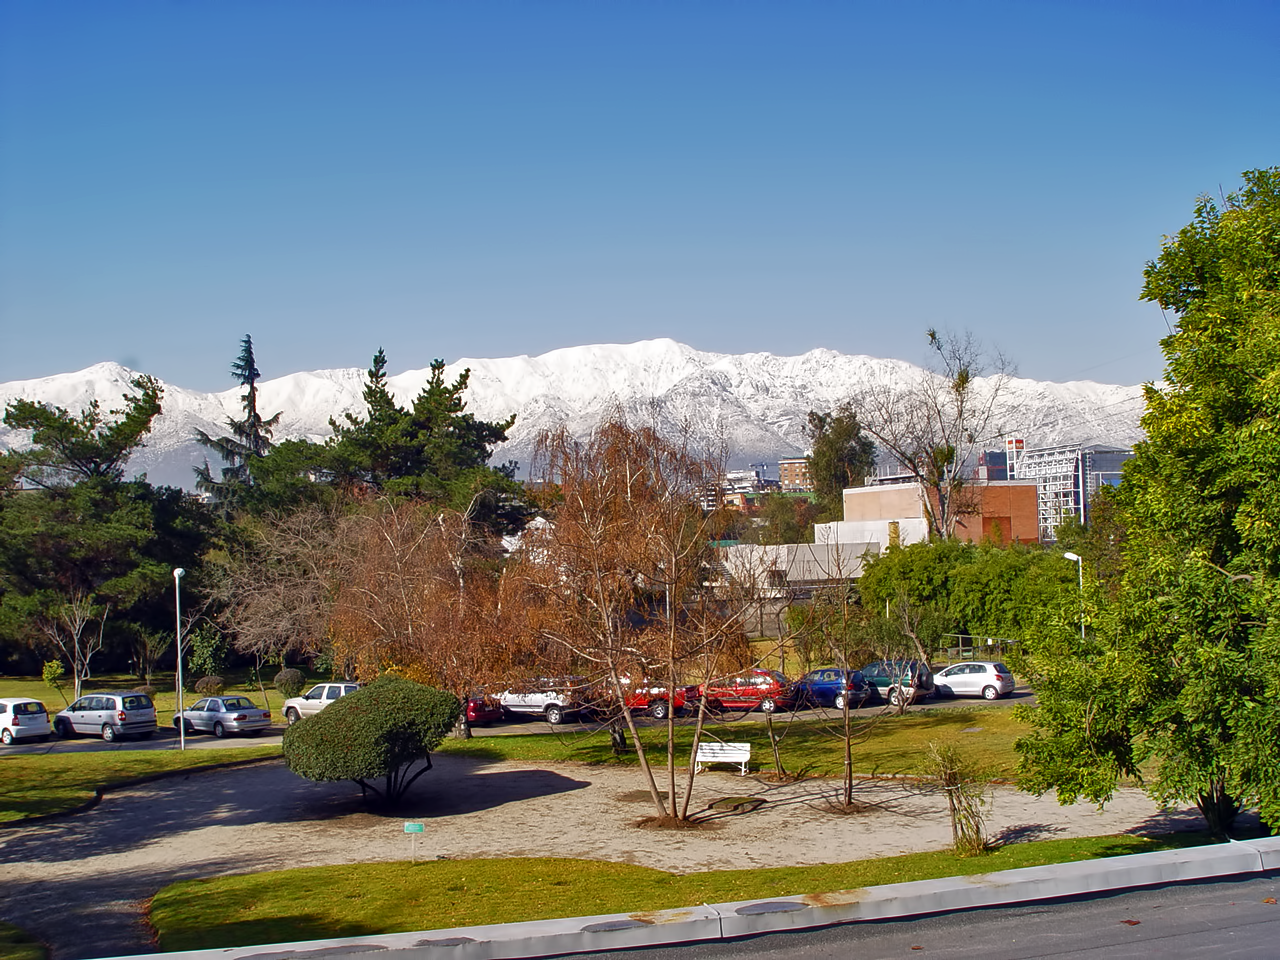

Santiago in winter

View of the snow-covered Andes taken from ESO’s premises in Vitacura, Santiago de Chile, in winter 2007.

Credit: ESO/A. Triat